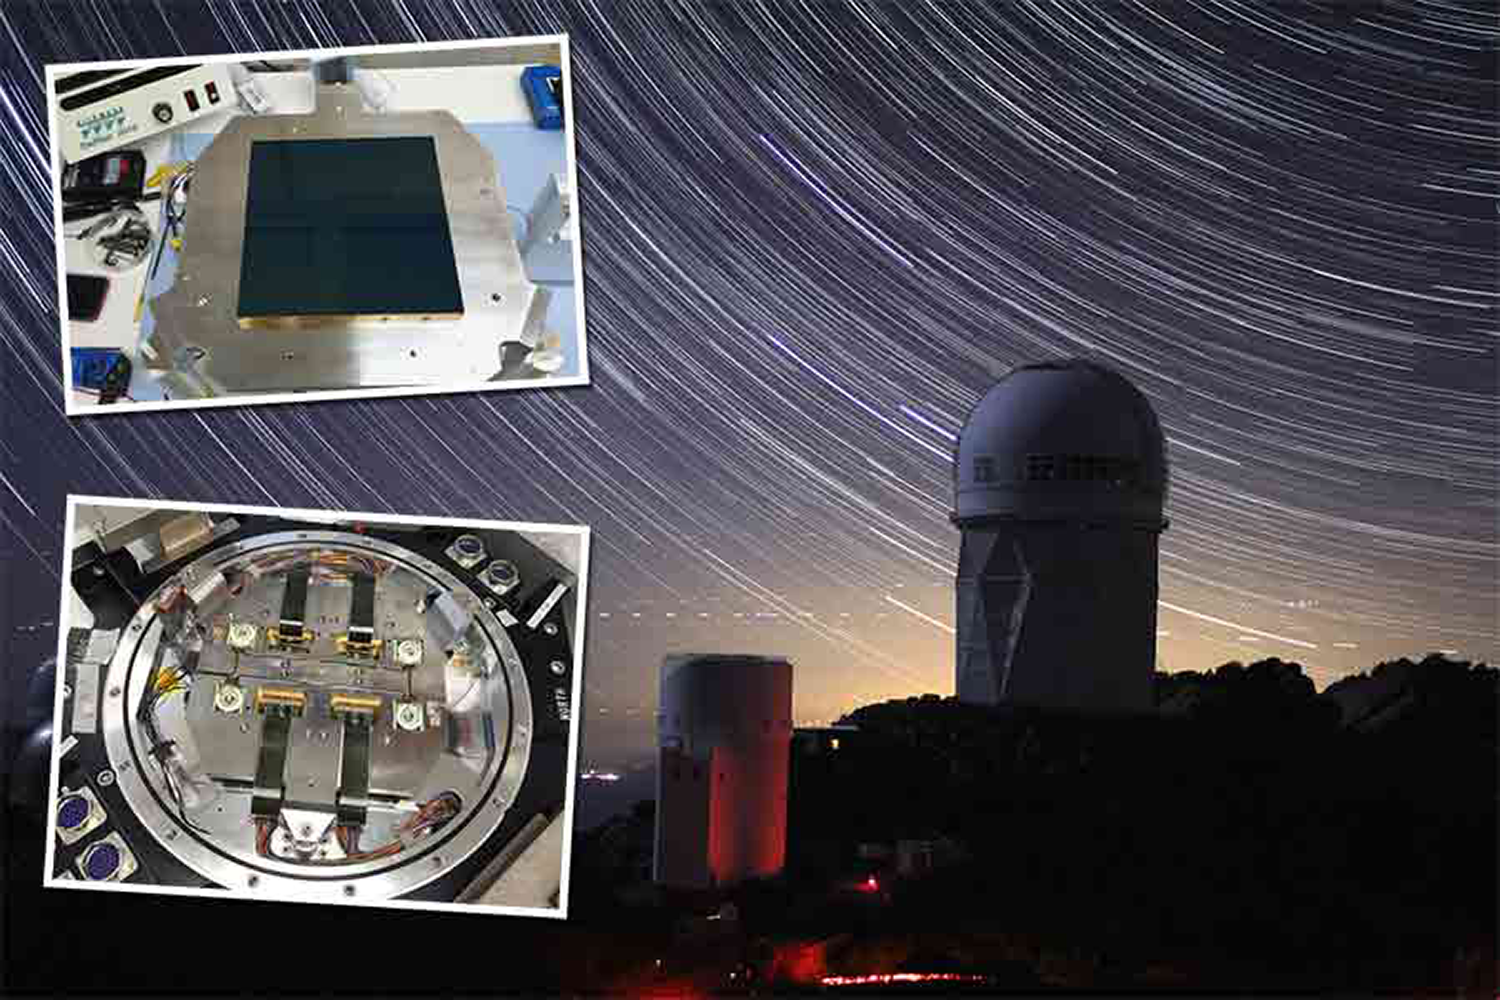

After quick makeover, KPNO camera sees redder better

The Mosaic-3 camera, mounted on the 4-m Mayall, is on a two-year mission to image the sky in preparation for the Dark Energy Spectroscopic Instrument. Now equipped with cutting-edge, red-sensitive charge-coupled devices (CCDs, top inset image) and new mechanical components (including the focal plate; bottom inset image), Mosaic-3 is the product of a small collaboration of scientists and engineers at Berkeley Lab, Yale University, and NOAO.

Credit: T. Hurteau, Yale, P. Marenfeld & NOAO/AURA/NSF